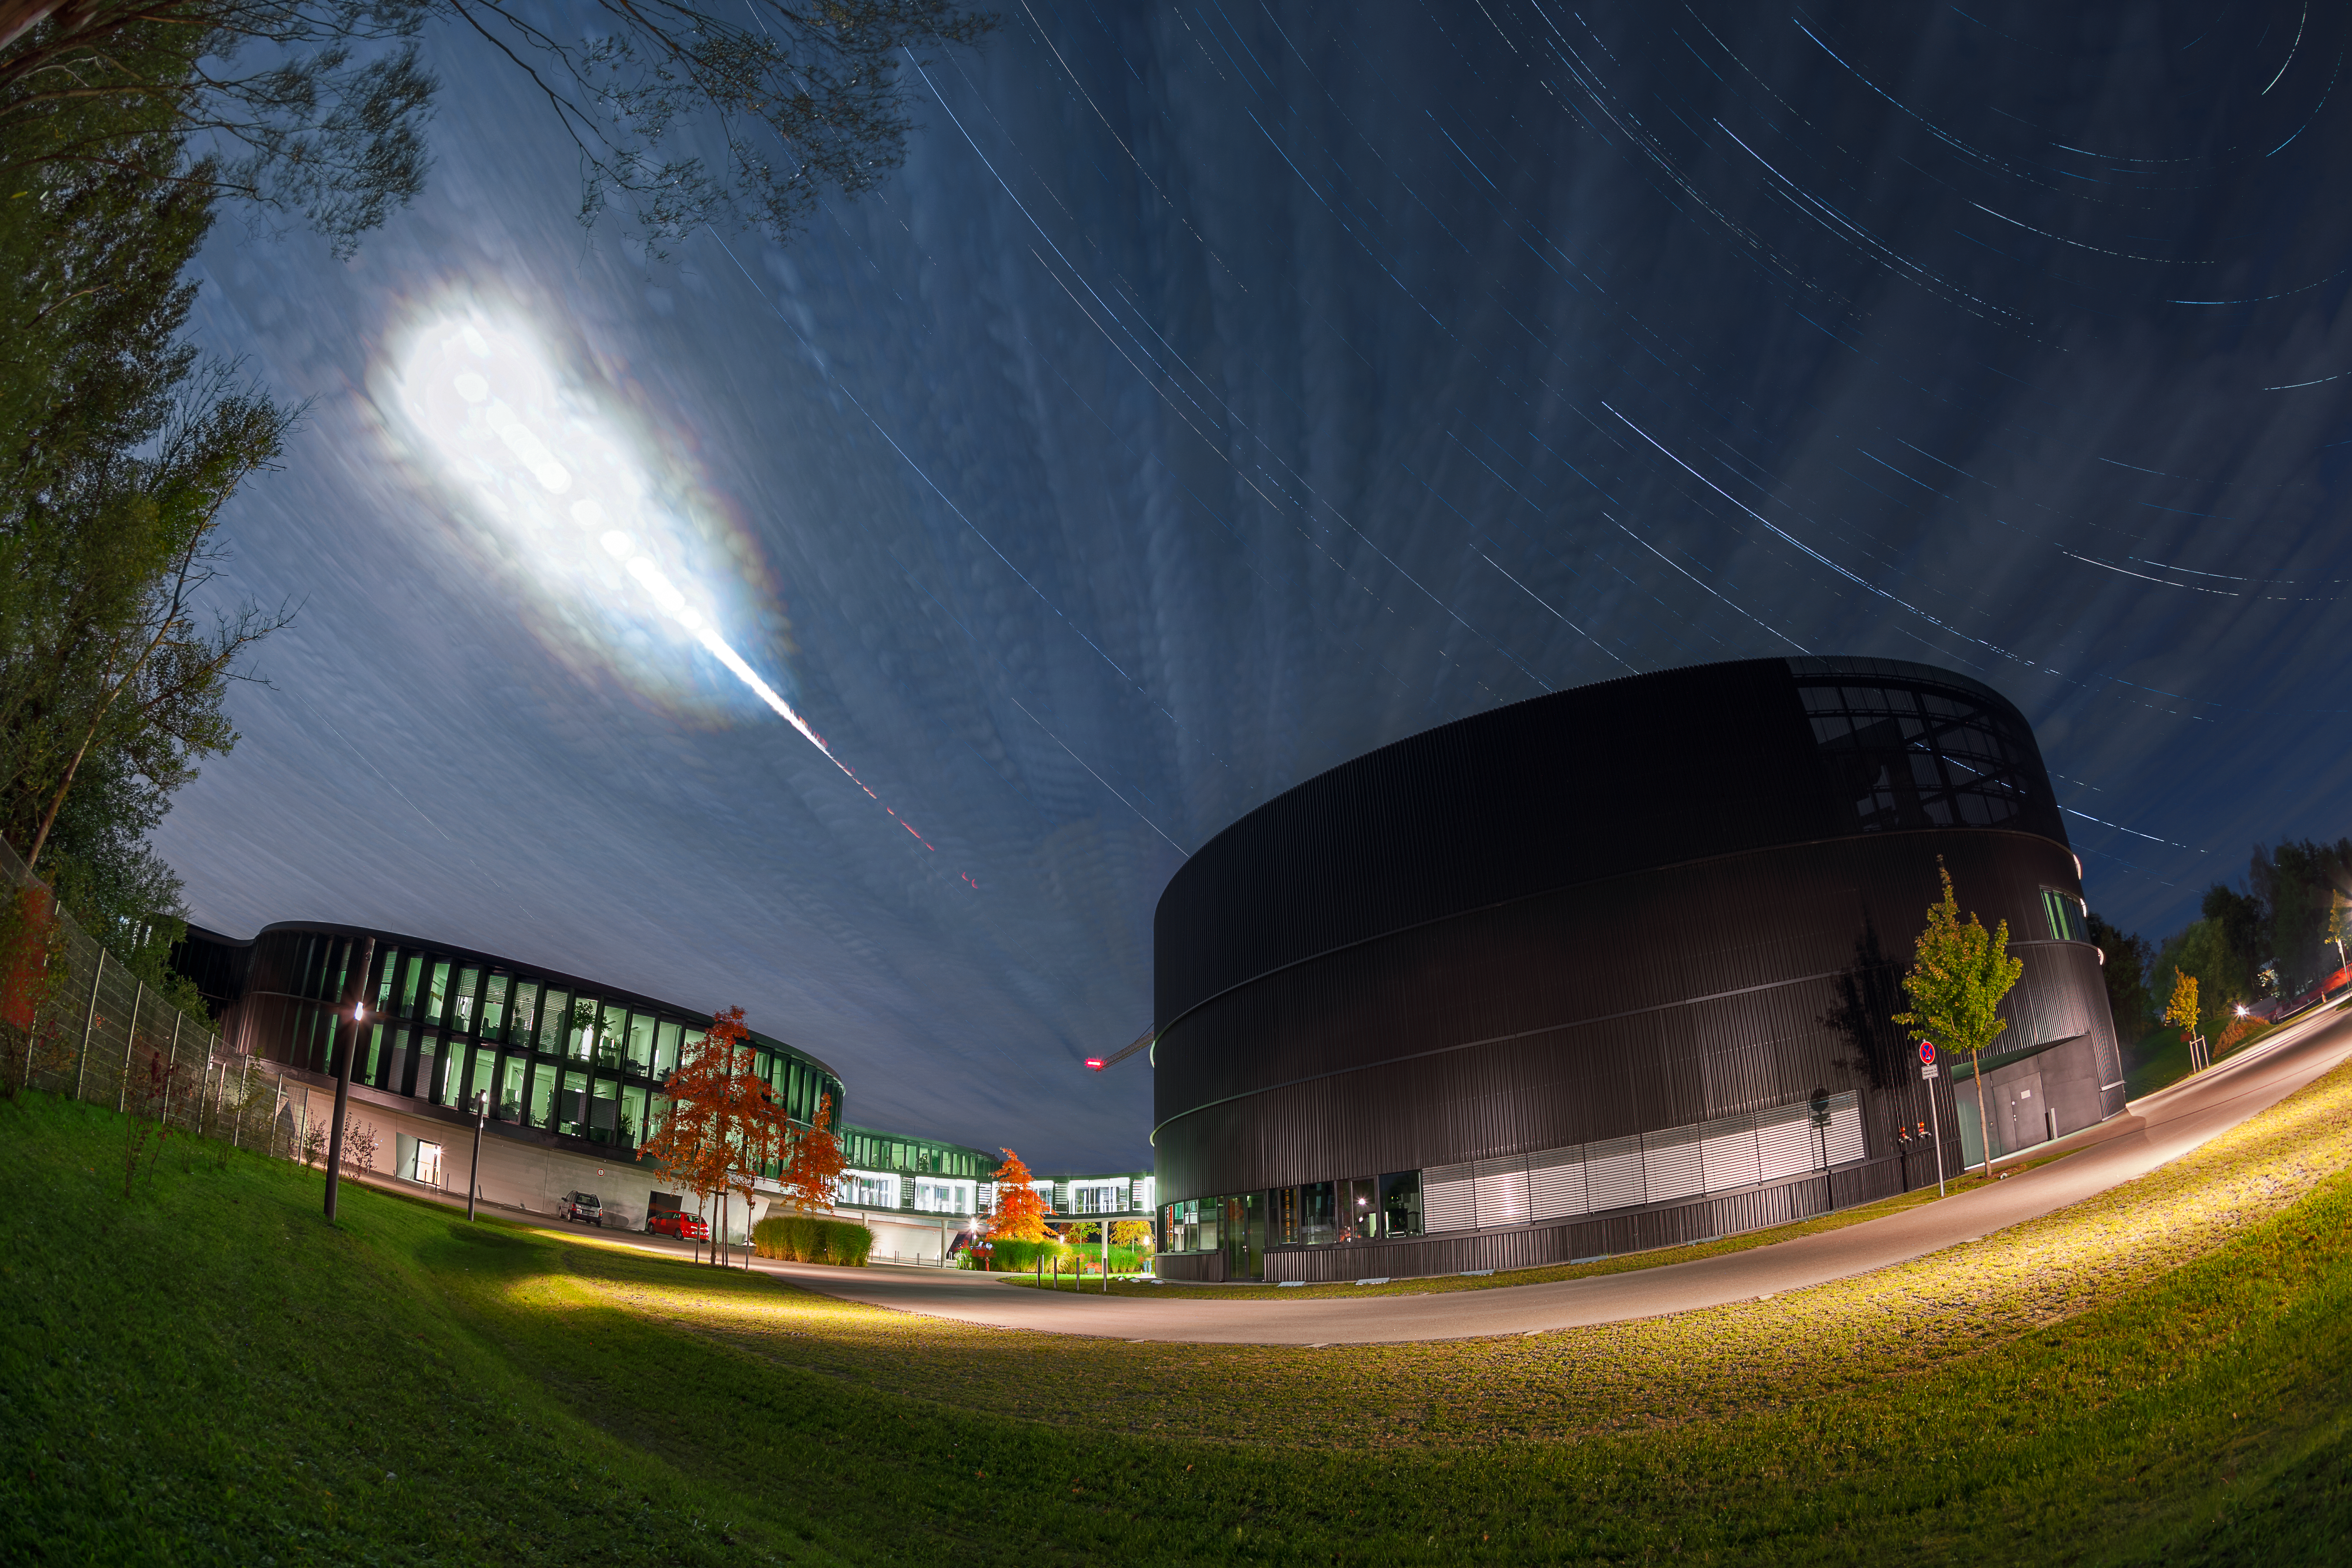

Total lunar eclipse over ESO Headquarters

On the morning of Monday 28 September 2015 a spectacular total lunar eclipse was witnessed across Africa, the Americas, Europe and the Middle East. In Germany, it was photographed by Mahdi Zamani above the ESO Headquarters Extension and Technical Building. In this time-lapse sequence the Moon was visible between thin layers of cloud. It appeared bright to the upper-left and faded dramatically as it entered the Earth’s shadow and moved lower in the early morning sky.

A lunar eclipse takes place when the Moon, Earth and Sun are exactly aligned. When the Moon passes through the shadow cast by the Earth, our planet blocks the path of direct sunlight to the lunar surface and a total eclipse occurs. This event can only happen on the night of a full Moon.

This morning's total lunar eclipse took place during a supermoon — a full Moon which occurs at the same time that the Moon is closest to Earth in its elliptical orbit. The combination of the eclipsed Moon being both full and relatively close to the Earth made it look significantly bigger and brighter than usual.

Unlike solar eclipses, the Moon doesn't completely disappear from sight during a total lunar eclipse. Instead it often appears red, giving it the ominous nickname of "blood Moon". The reddish colour is caused by refracted sunlight that has passed through the Earth's atmosphere. Furthermore, most of the blue light is scattered away — the same effect that gives the Sun a red colour at sunset and sunrise.

Credit: ESO/M. Zamani